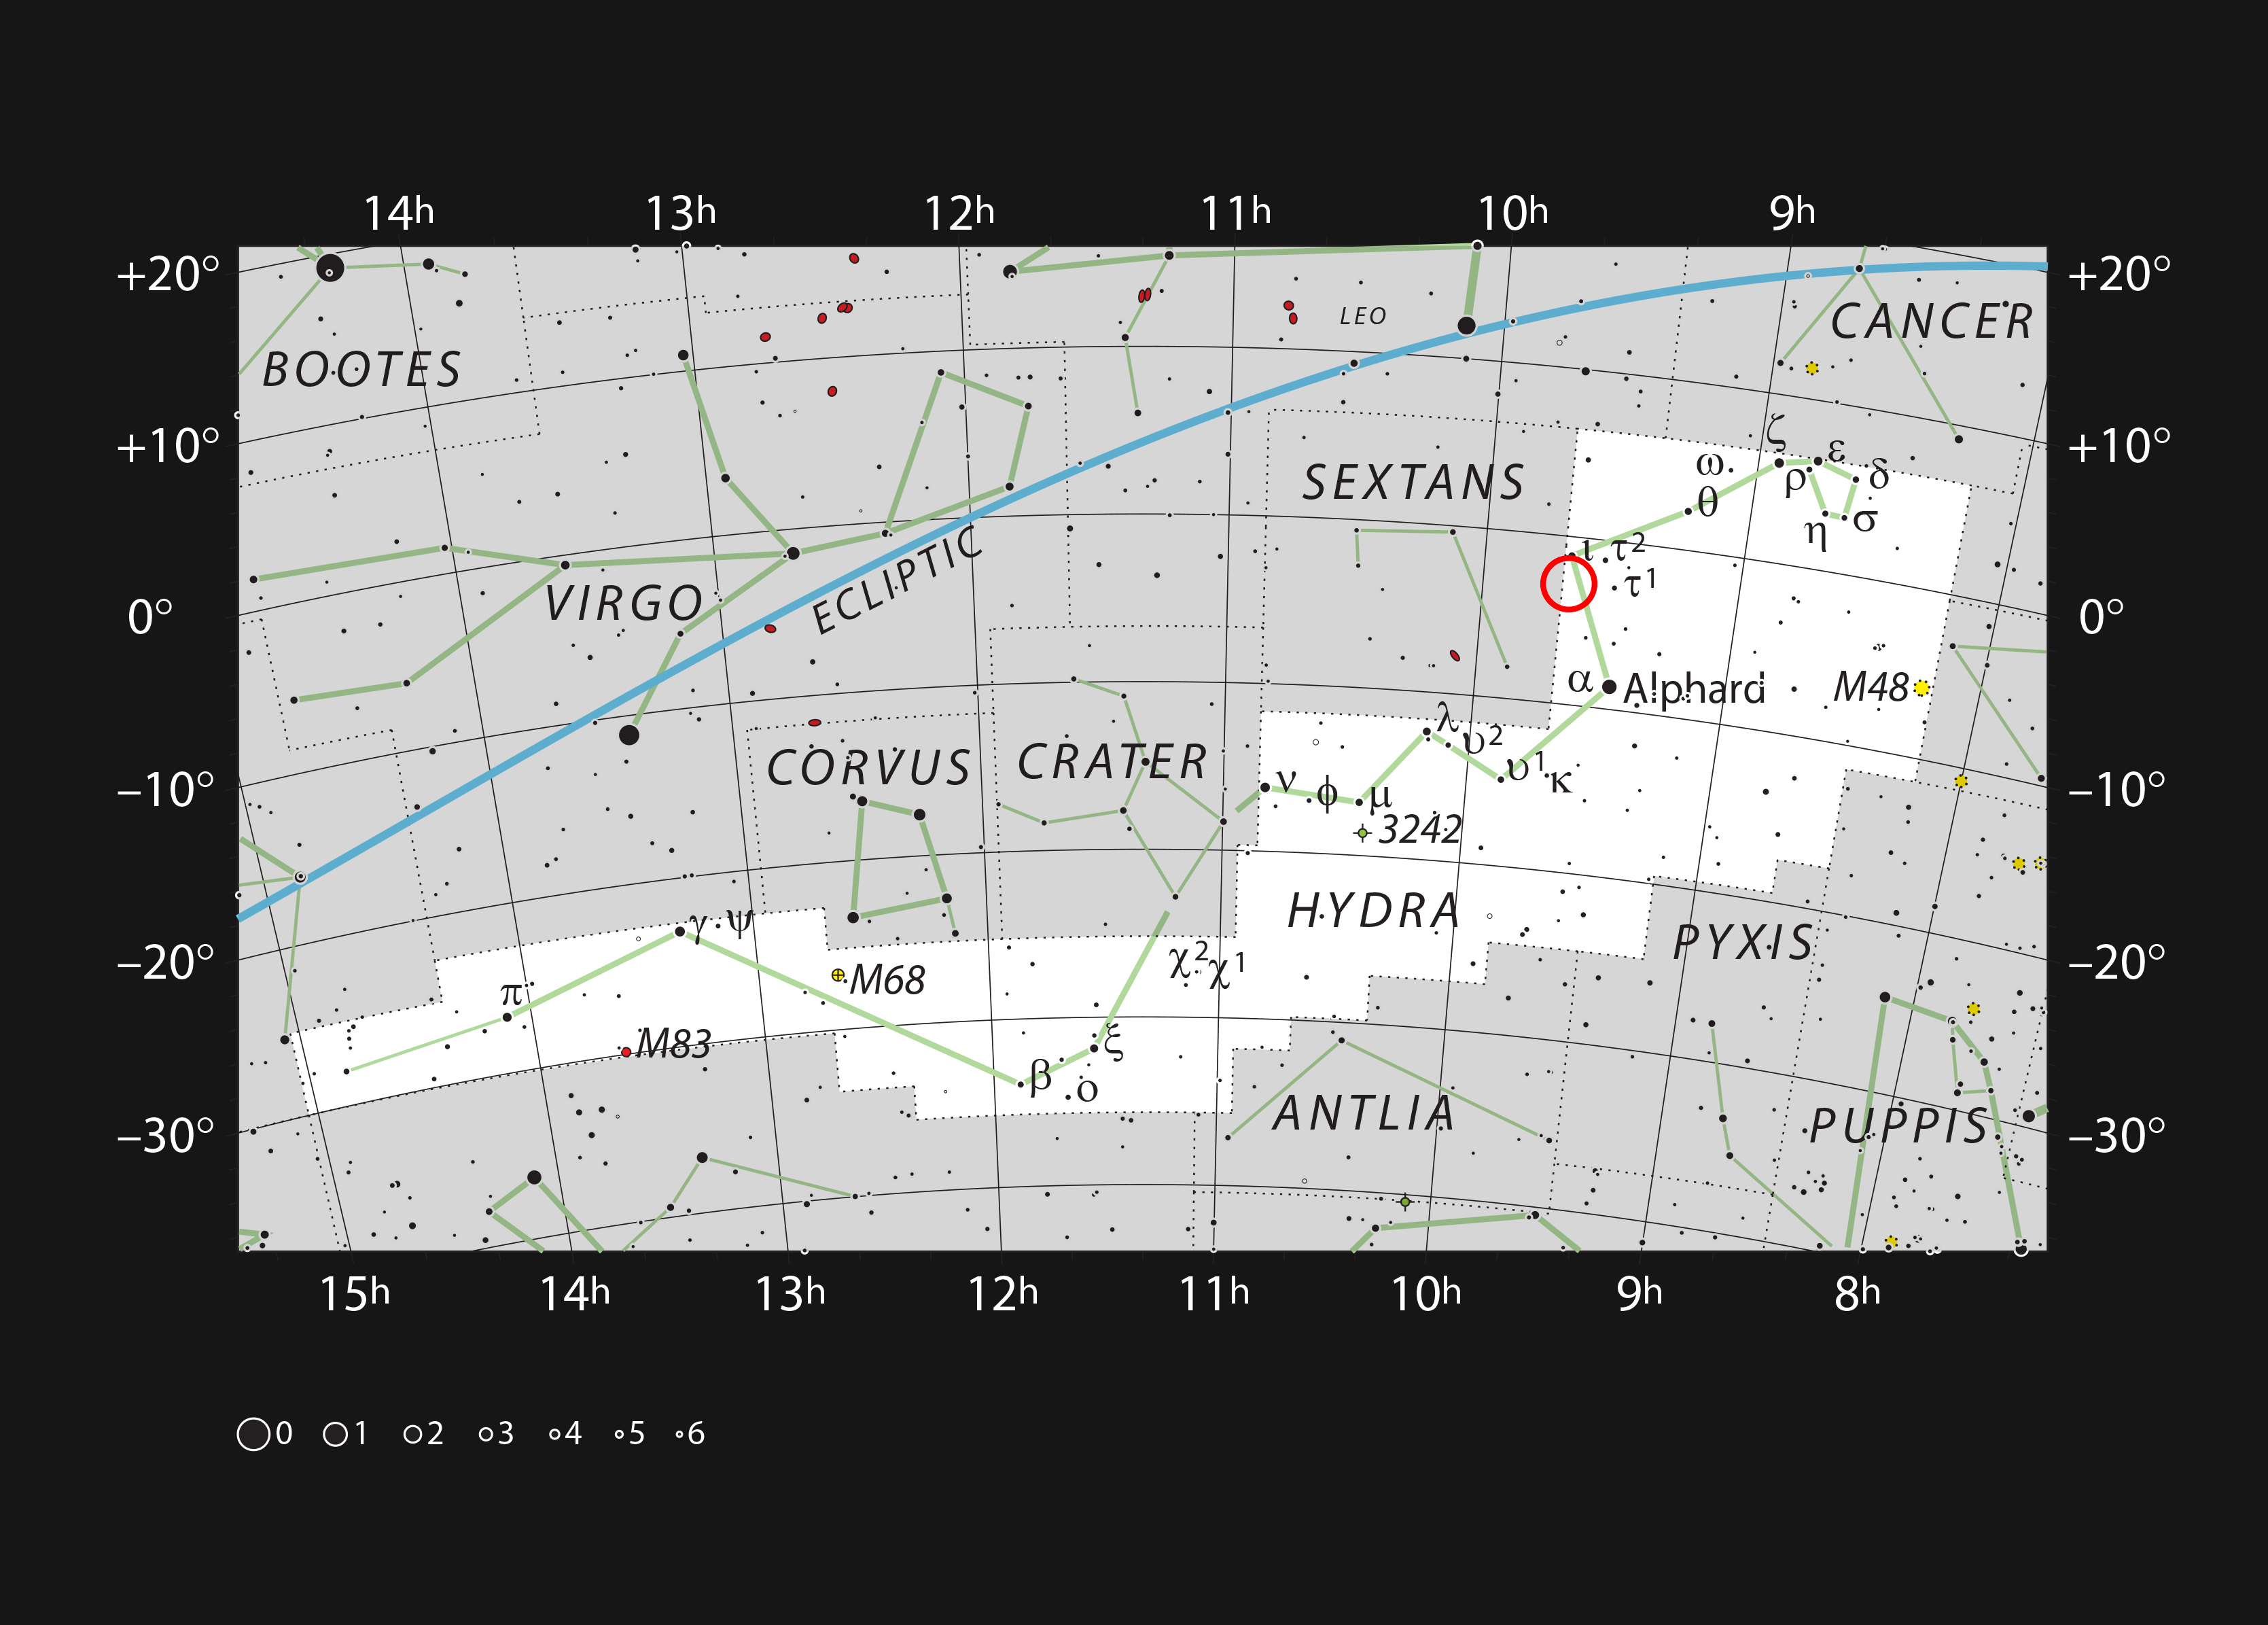

The planetary nebula Abell 33 in the constellation of Hydra

This chart shows the huge and sprawling constellation of Hydra (The Female Water Snake). Most of the stars that can be seen in a dark sky with the unaided eye are marked. The location of the faint planetary nebula Abell 33 is indicated with a red circle. The apparently very bright star on the rim of the nebula is HD 83535, an ordinary hot white star that happens to lie about halfway between the Earth and Abell 33. Although this star is easily seen in binoculars the nebula itself is a very dim object that can only be seen in larger amateur telescopes and is best viewed with an appropriate filter.

Credit: ESO, IAU and Sky & Telescope